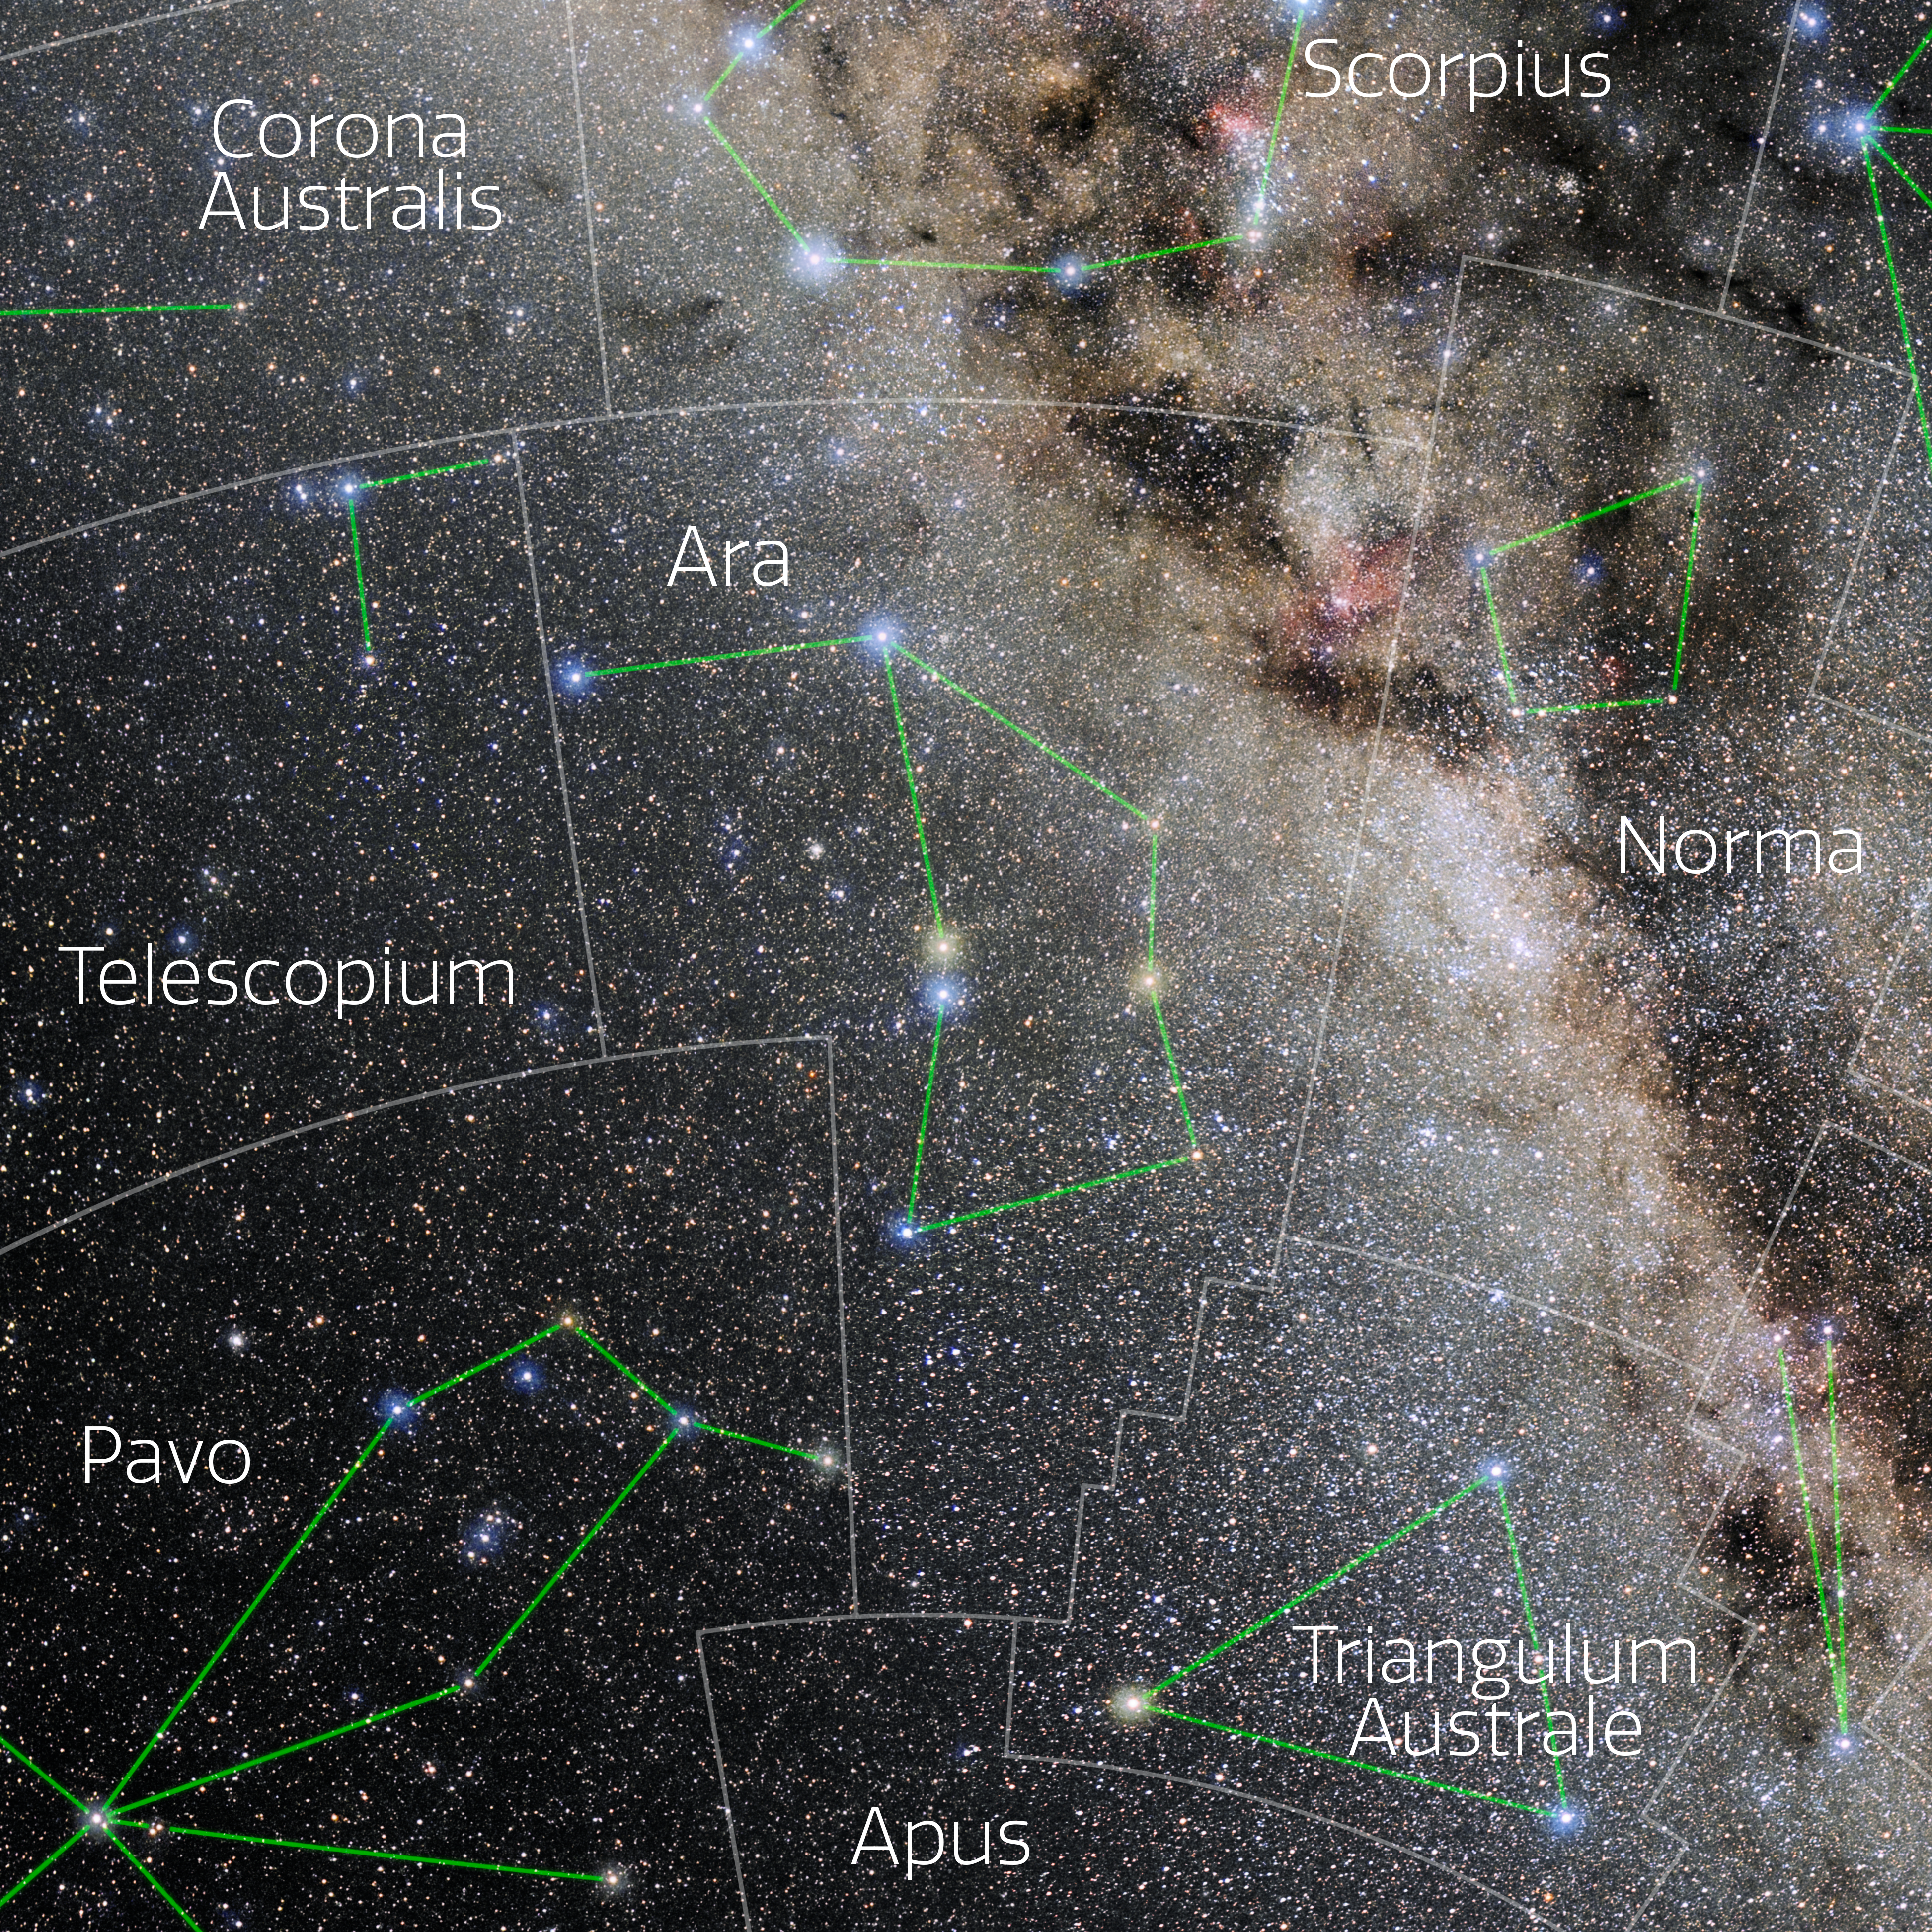

Ara (Annotated)

Photo of the constellation Ara with annotations from IAU and Sky & Telescope. Here is the non-annotated version.

Credit: E. Slawik/NOIRLab/NSF/AURA/M. Zamani